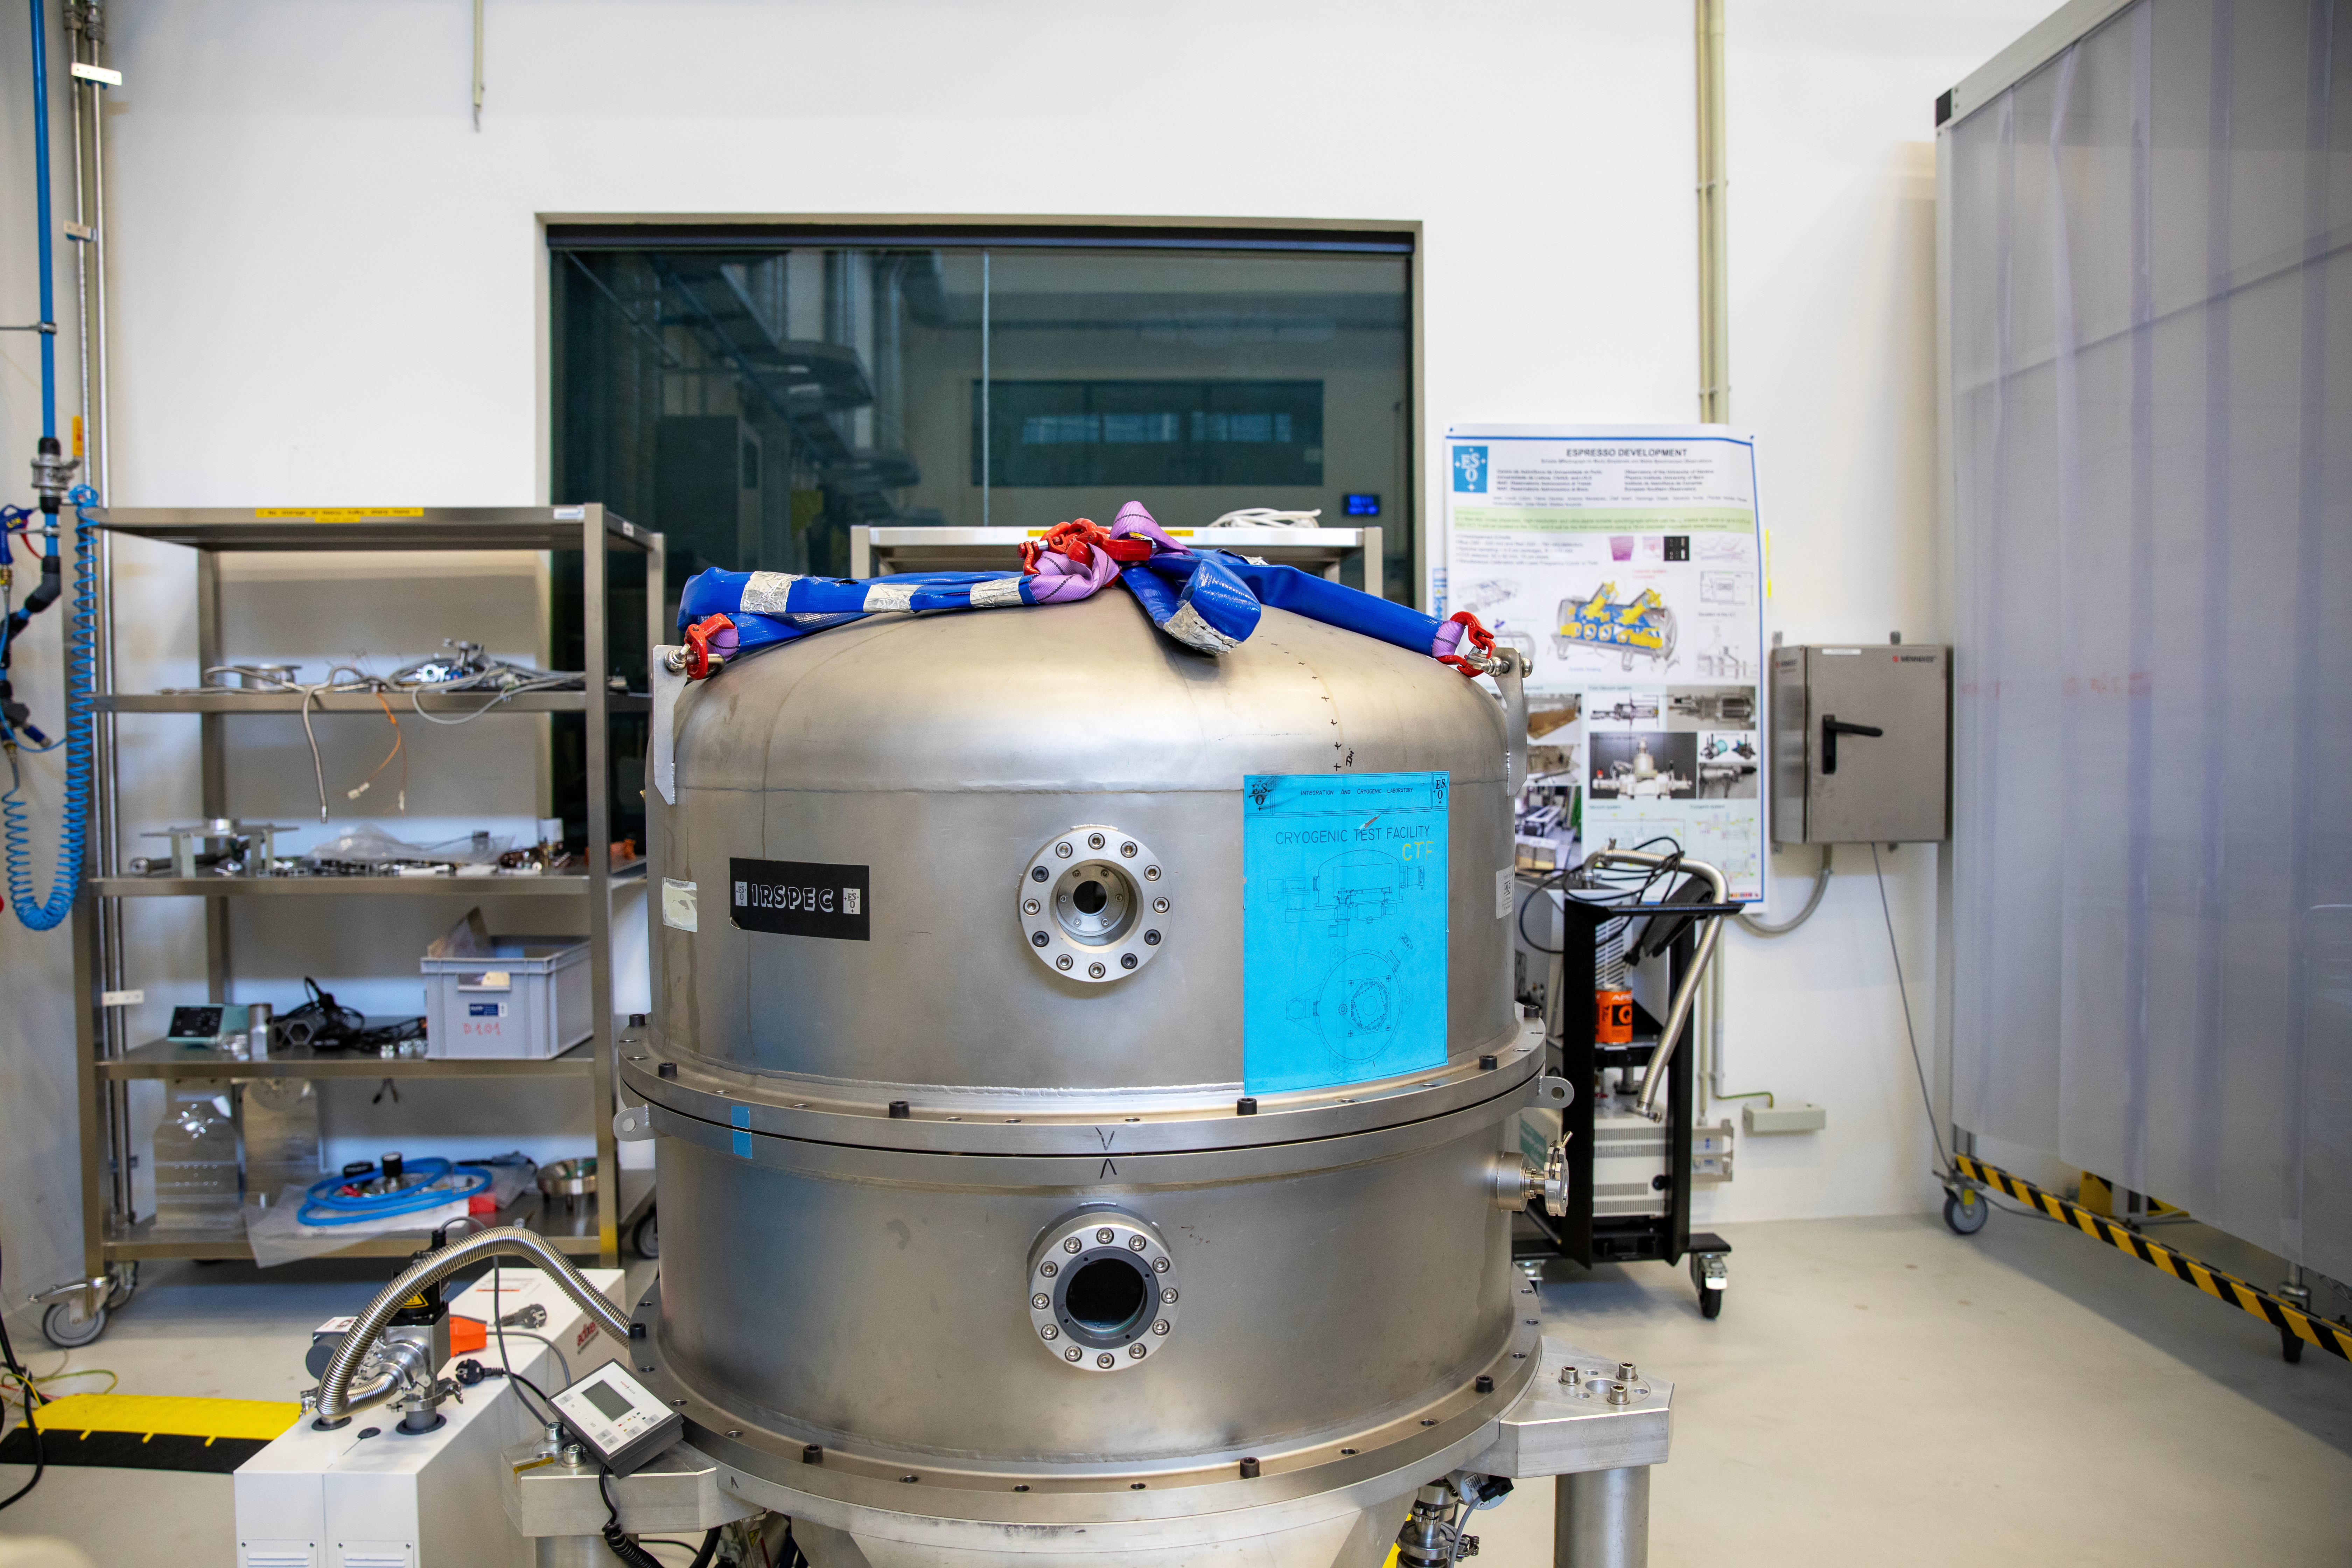

Cryogenic facility at the Large Integration Hall

This cryogenic facility, located at the Large Integration Hall at ESO's headquarters in Garching, is used to test infrared detectors, which need to operate at very cold temperatures so that they don’t pick up thermal radiation from their surroundings.

Credit: ESO/A. Tsaousis